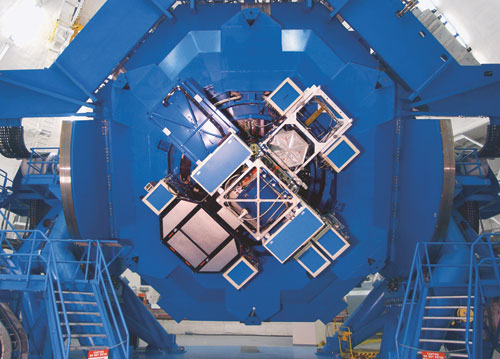

Instrument cluster on Gemini North

Fully populated instrument cluster on Gemini North with GMOS at 8 o'clock, ALTAIR at 11 o'clock, NIRI at 2 o'clock, Calibration Unit at 4 o'clock, and MICHELLE at center.

Credit: International Gemini Observatory/NOIRLab/NSF/AURA